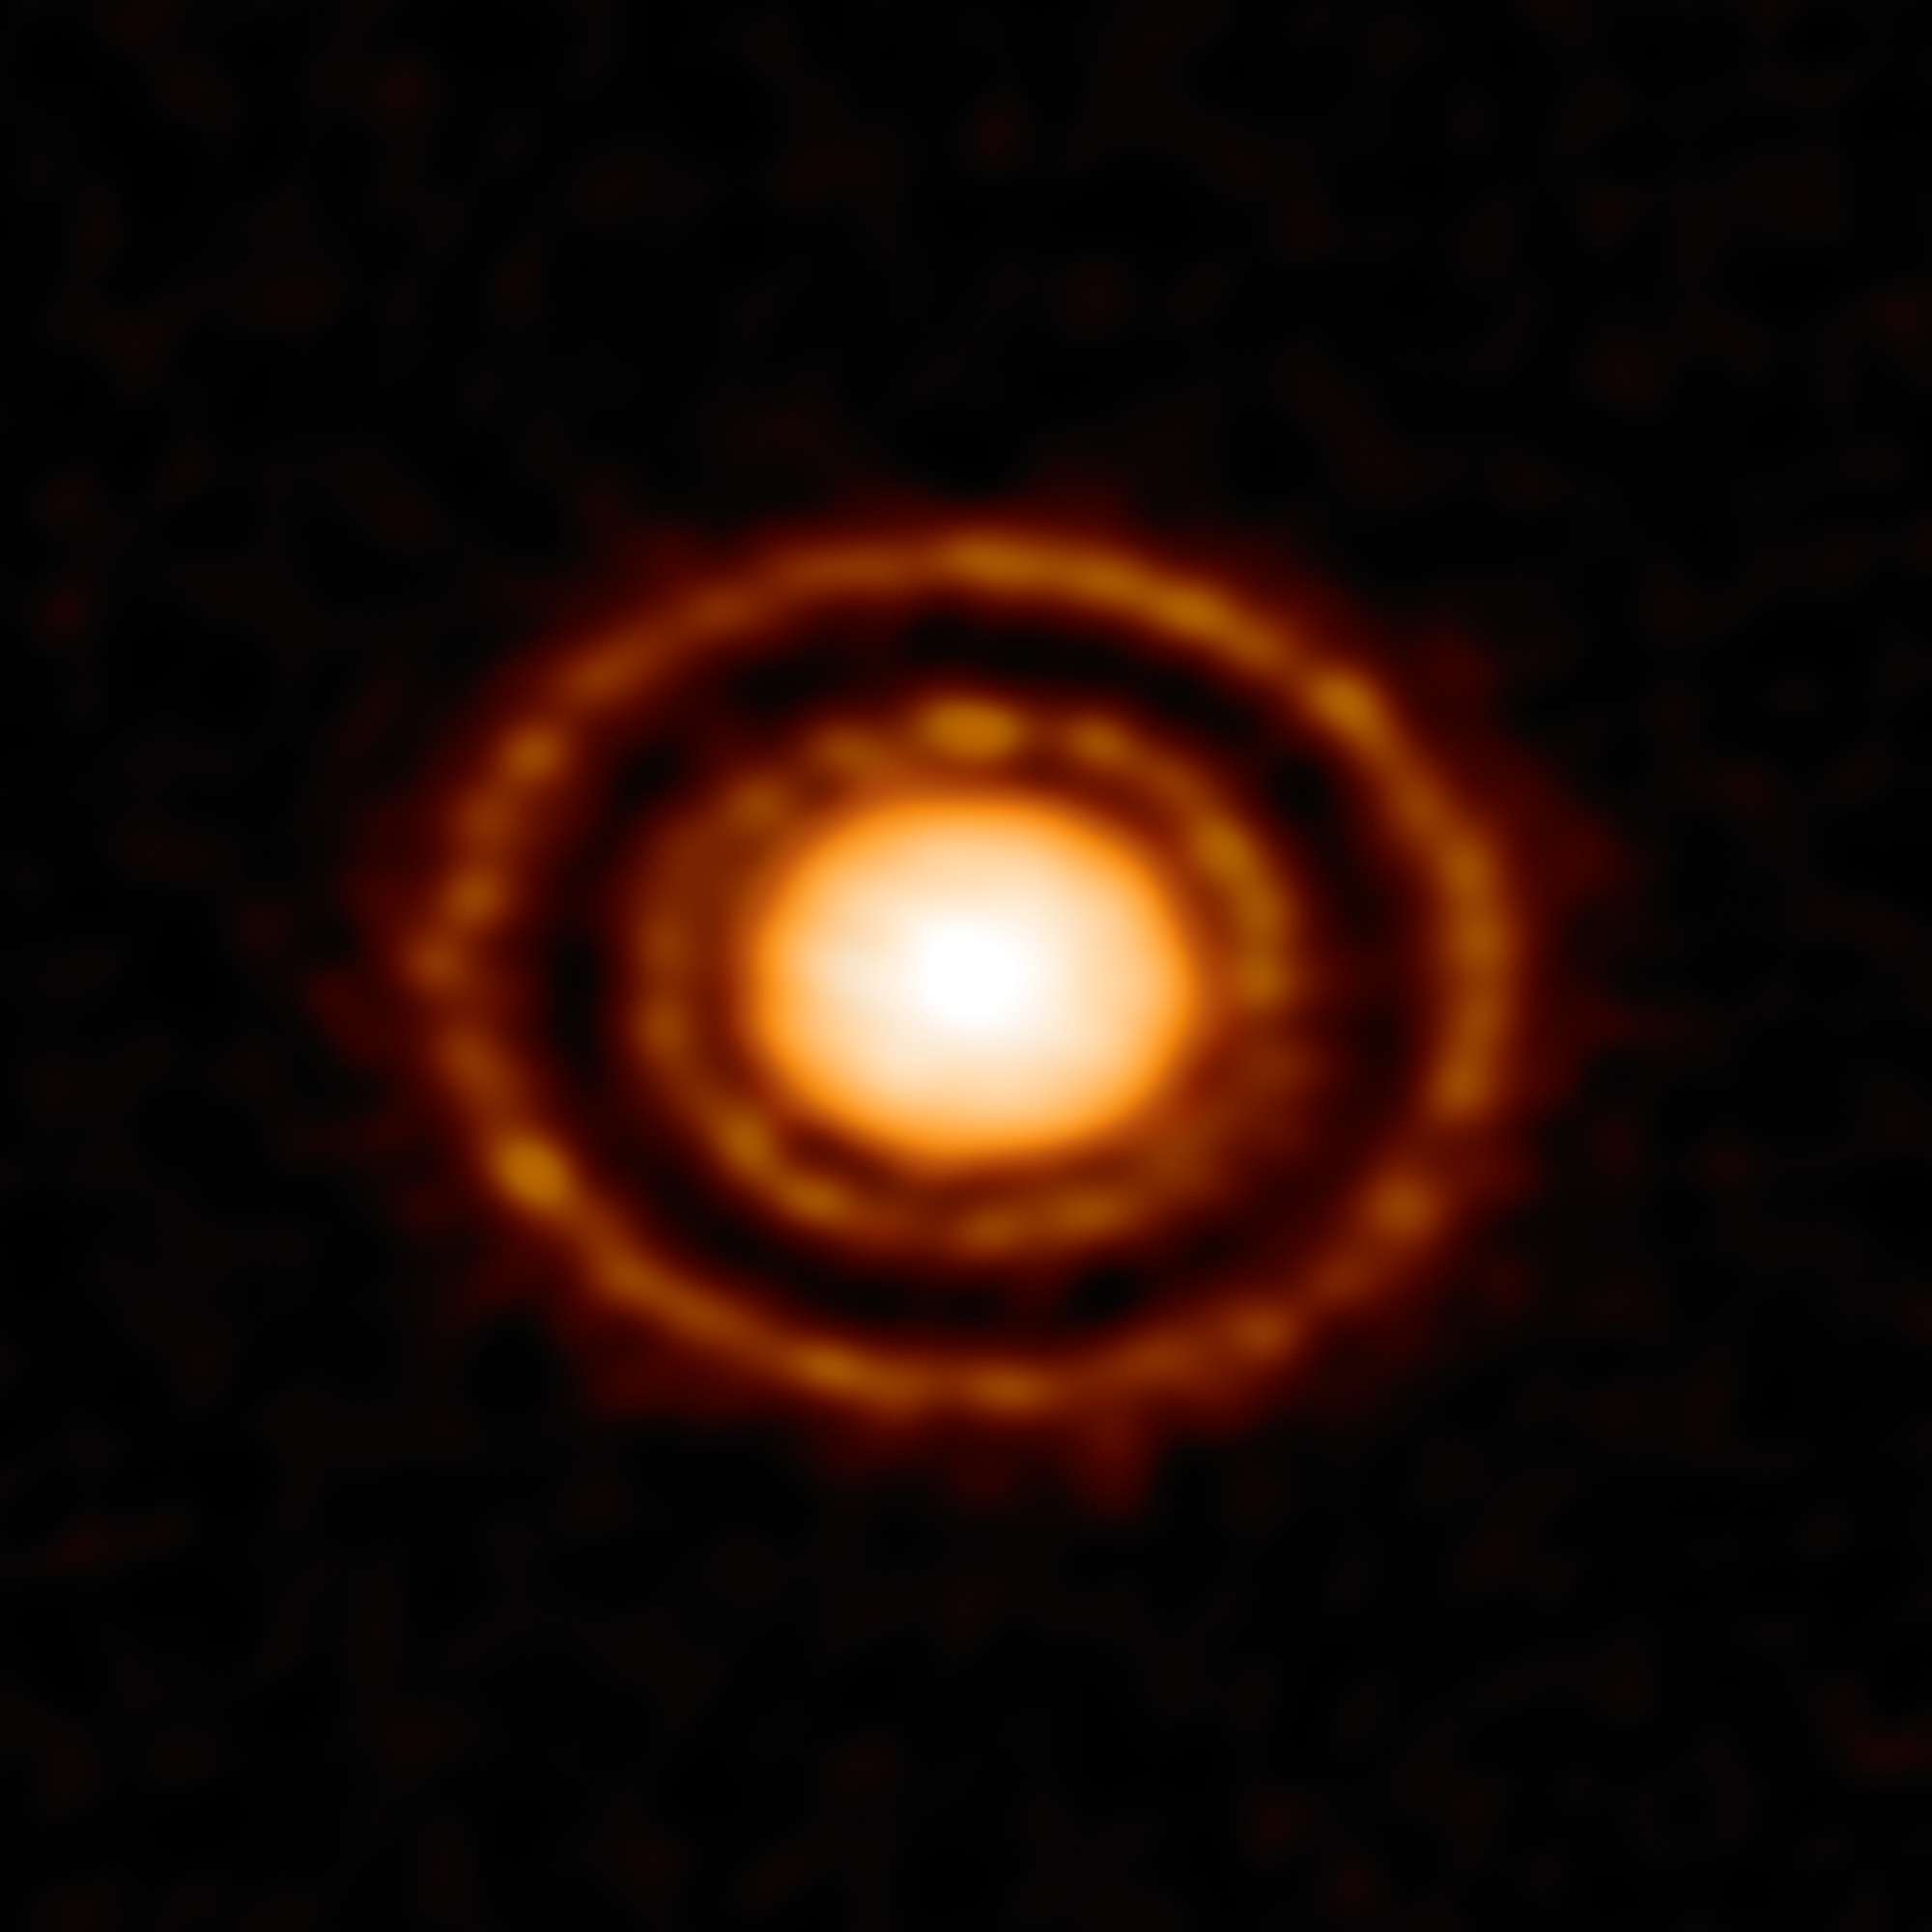

Young planet creates a scene

Nestled in the young Ophiuchus star-forming region, 410 light-years from the Sun, a fascinating protoplanetary disc named AS 209 is slowly being carved into shape. This wonderful image was captured using the high-resolution ALMA telescope, revealing a curious pattern of rings and gaps in the dust surrounding a young star.

Protoplanetary discs are dense, rotating planes of gas and dust that surround newly formed stars; providing the matter that one day becomes orbiting planets, moons and other minor bodies. At less than one million years old, this system is very young, but already two clear gaps are being sculpted from the disc.

The outer gap is deep, wide, and largely a dust-free zone, leading astronomers to believe that a giant planet almost the mass of Saturn is orbiting here — around 800 light-minutes from the central star, and more than three times the distance between Neptune and the Sun! As the planet carves out its path, dust piles up at the outer edge of its orbit, creating ever more defined rings in the disc. The thinner, inner dust gap could have been formed by a smaller planet, but astronomers have raised the intriguing possibility that the large and distant circling planet in fact created both paths.

This inferred Saturn-like planet so far from its central star raises fascinating questions about planet formation at the edges of protoplanetary discs on particularly short timescales.

Credit: ALMA (ESO/NAOJ/NRAO)/ D. Fedele et al.